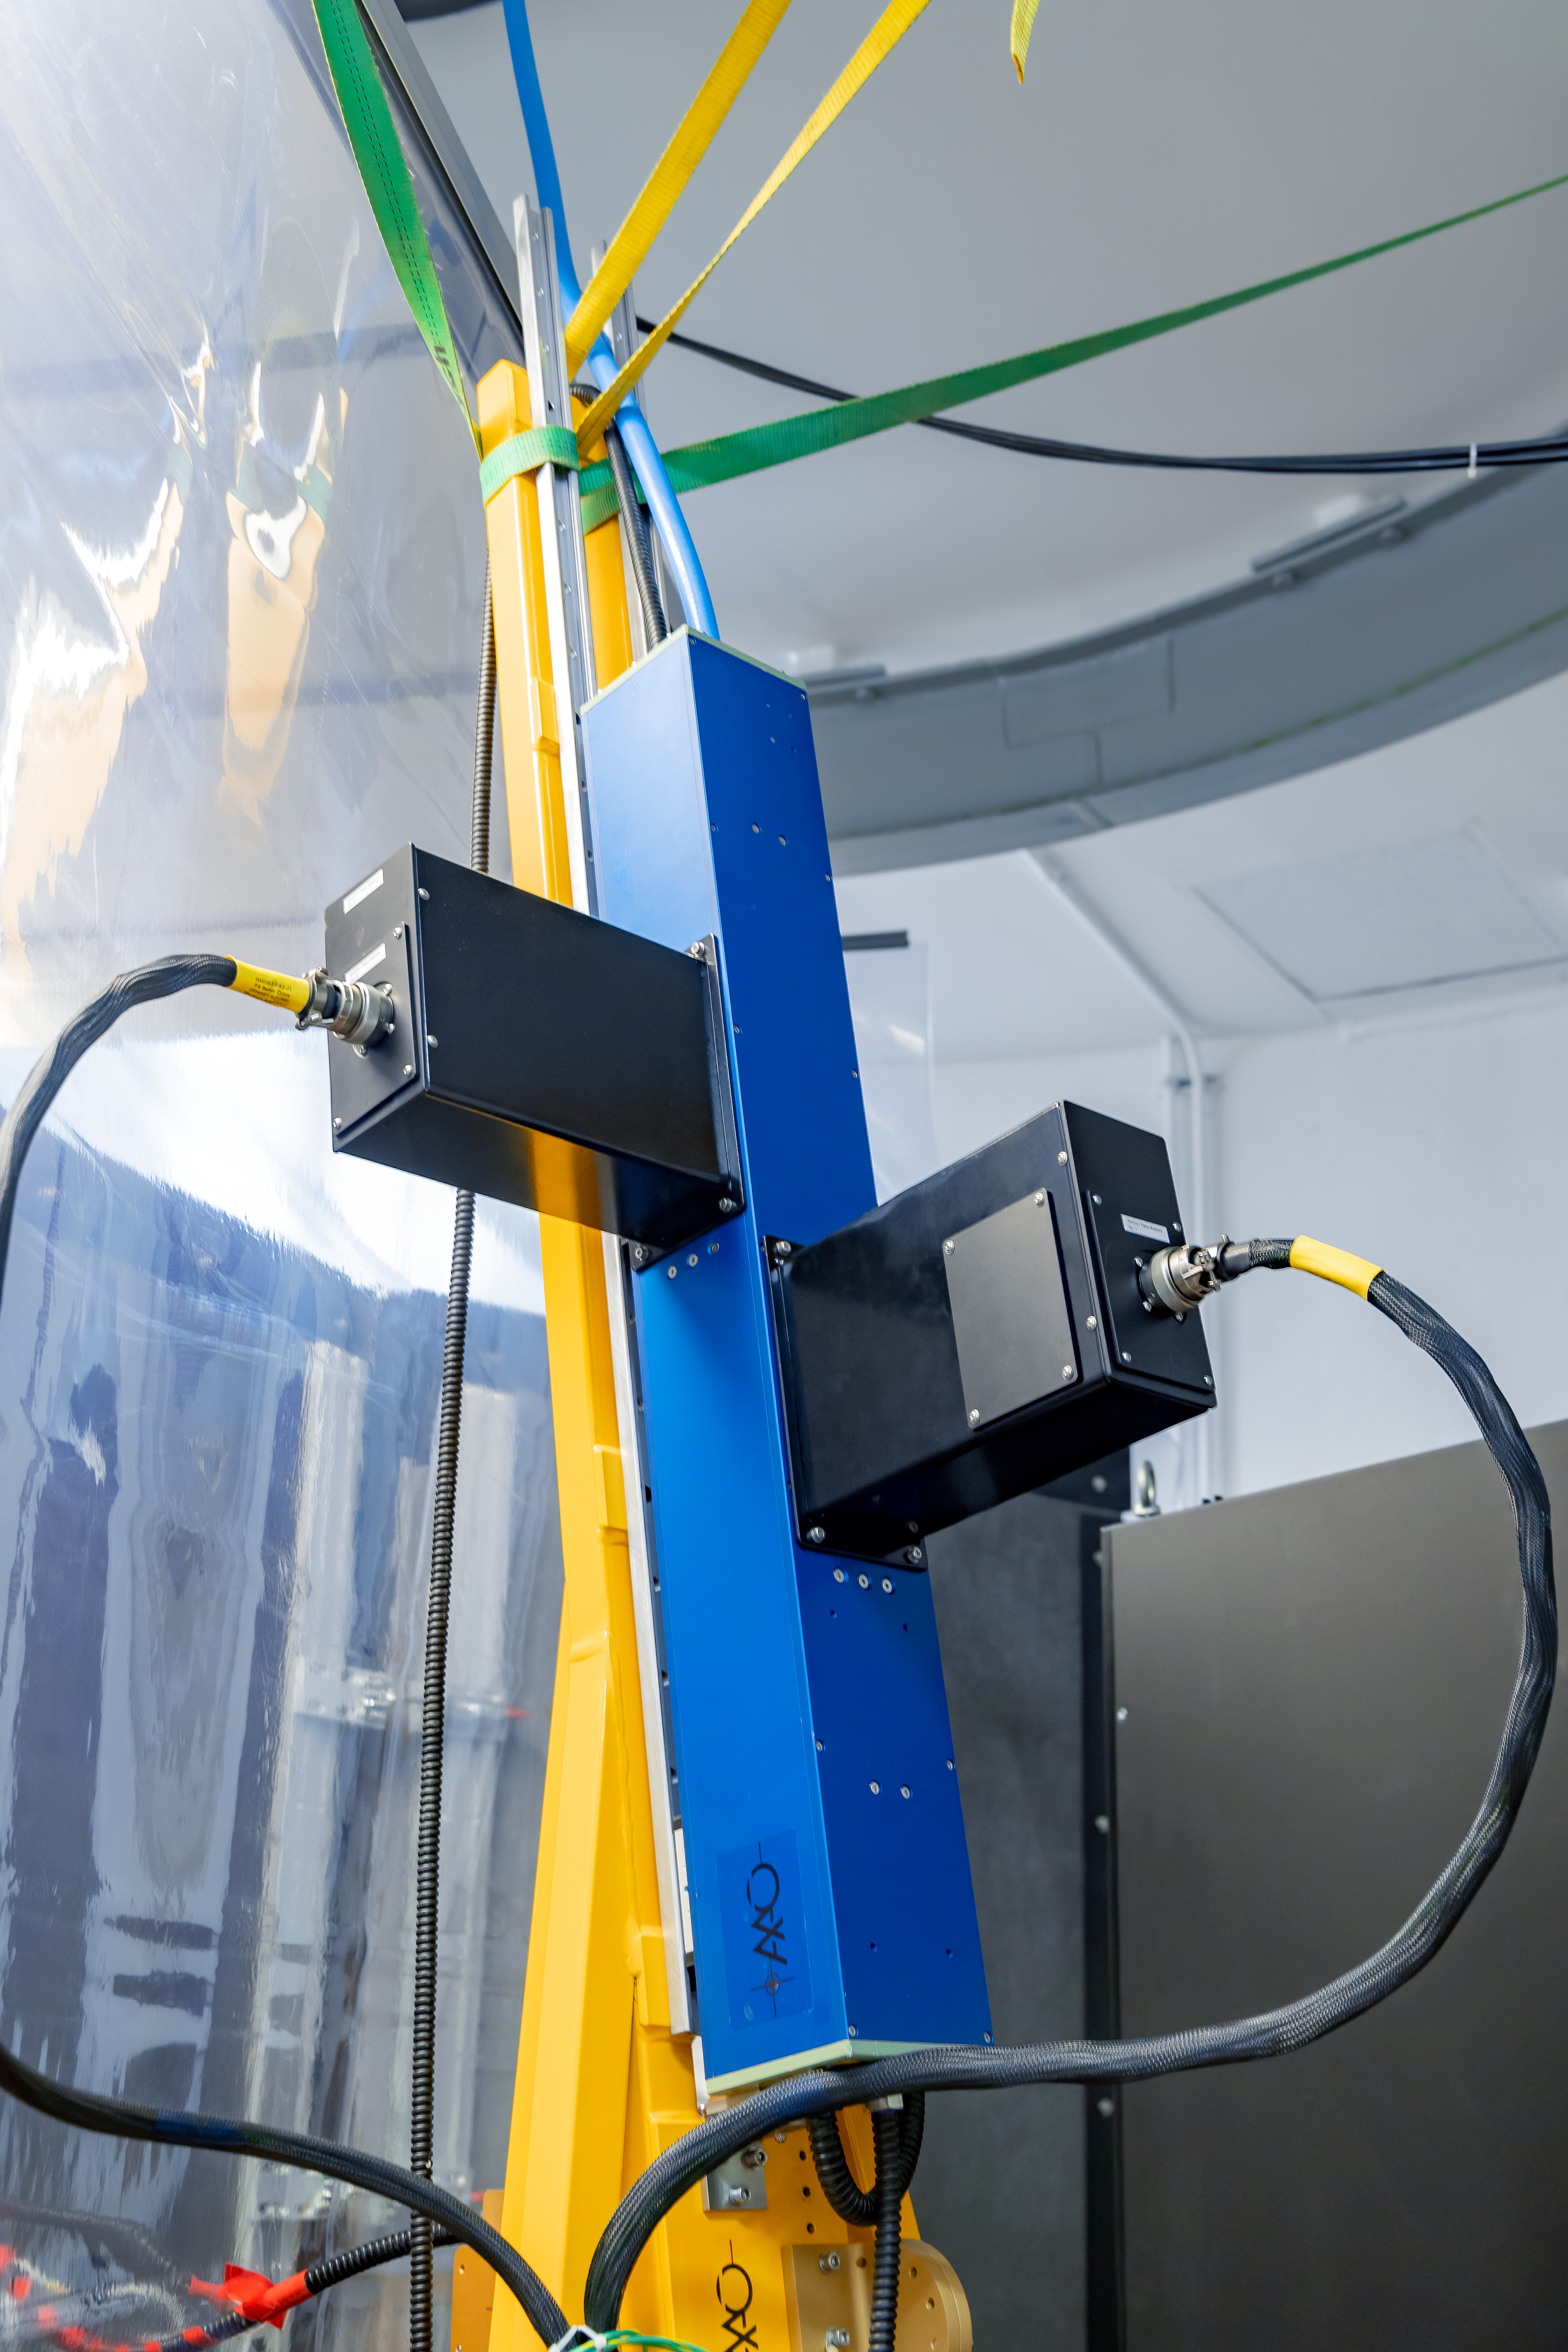

GHOST Fiber Optics

The blue box is the fiber optic "shaker" for the Gemini High Resolution Optical SpecTrograph (GHOST) at Gemini South on Cerro Pachón. This agitates the fiber optics to improve photon transmission from the cassegrain unit to the spectrograph.

Credit: International Gemini Observatory/NOIRLab/NSF/AURA/M. Paredes